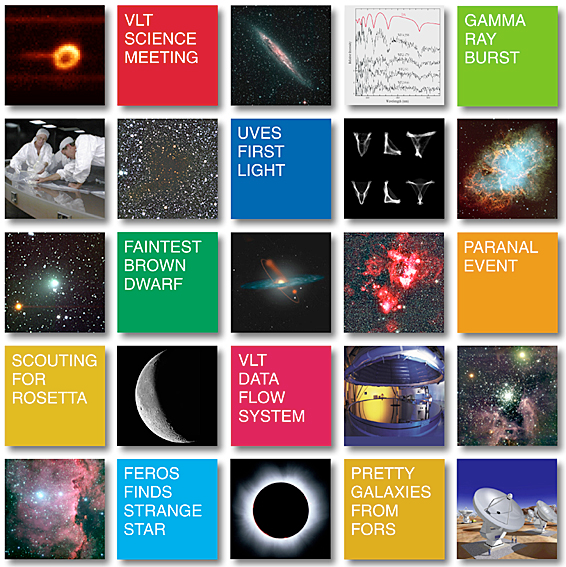

ESO 1999 PR retrospective

Many different activities took place at ESO in1999. They ranged from technological and scientific feats to official and astronomical events at the ESO sites in Europe and Chile. Descriptions of some of these were issued as ESO Press Releases. Throughout 1999, a total of 52 communications were made, with 230 Press Photos, 14 Video Clips and 1 Audio Clip. All of these can be accessed via the 1999 Index. A great variety of subjects were covered in 1999. This is illustrated in the composite image that provided direct links to a selection of these communications.

Credit: ESO